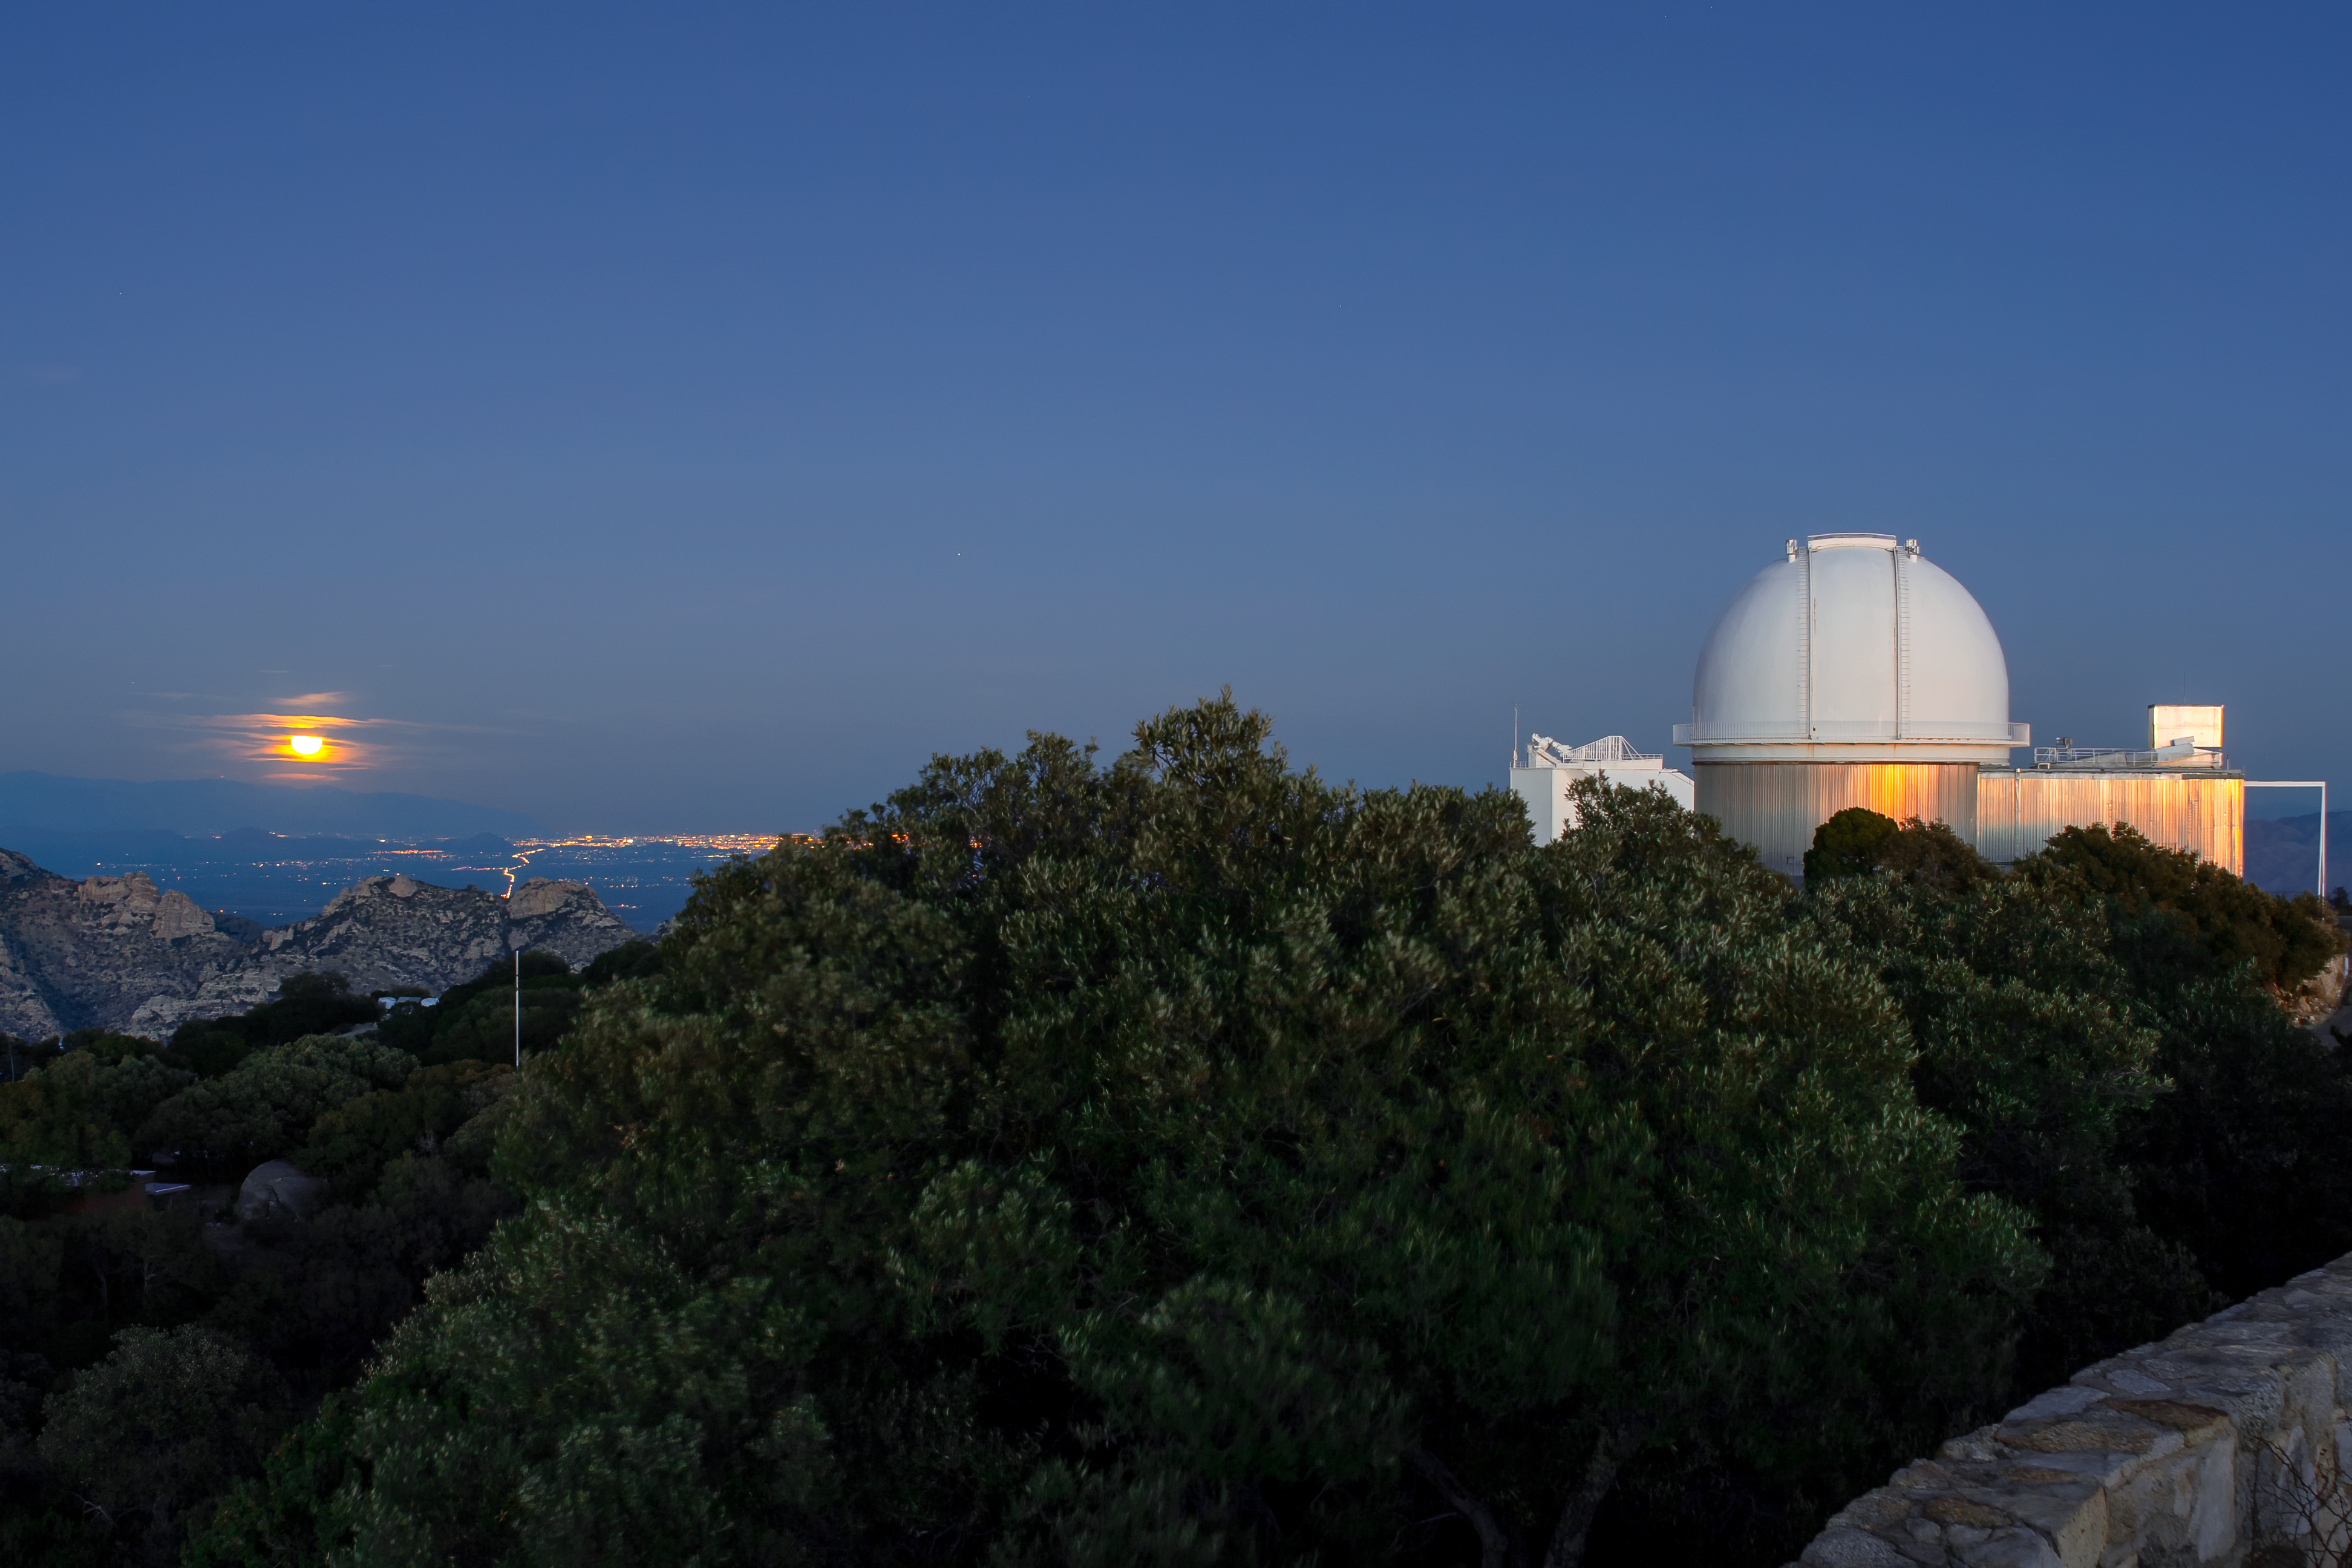

KPNO 2.1-meter Telescope

The KPNO 2.1-meter Telescope at dusk. The moon can be seen rising in the East over Tucson.

Credit: KPNO/NOIRLab/NSF/AURA/P. Marenfeld